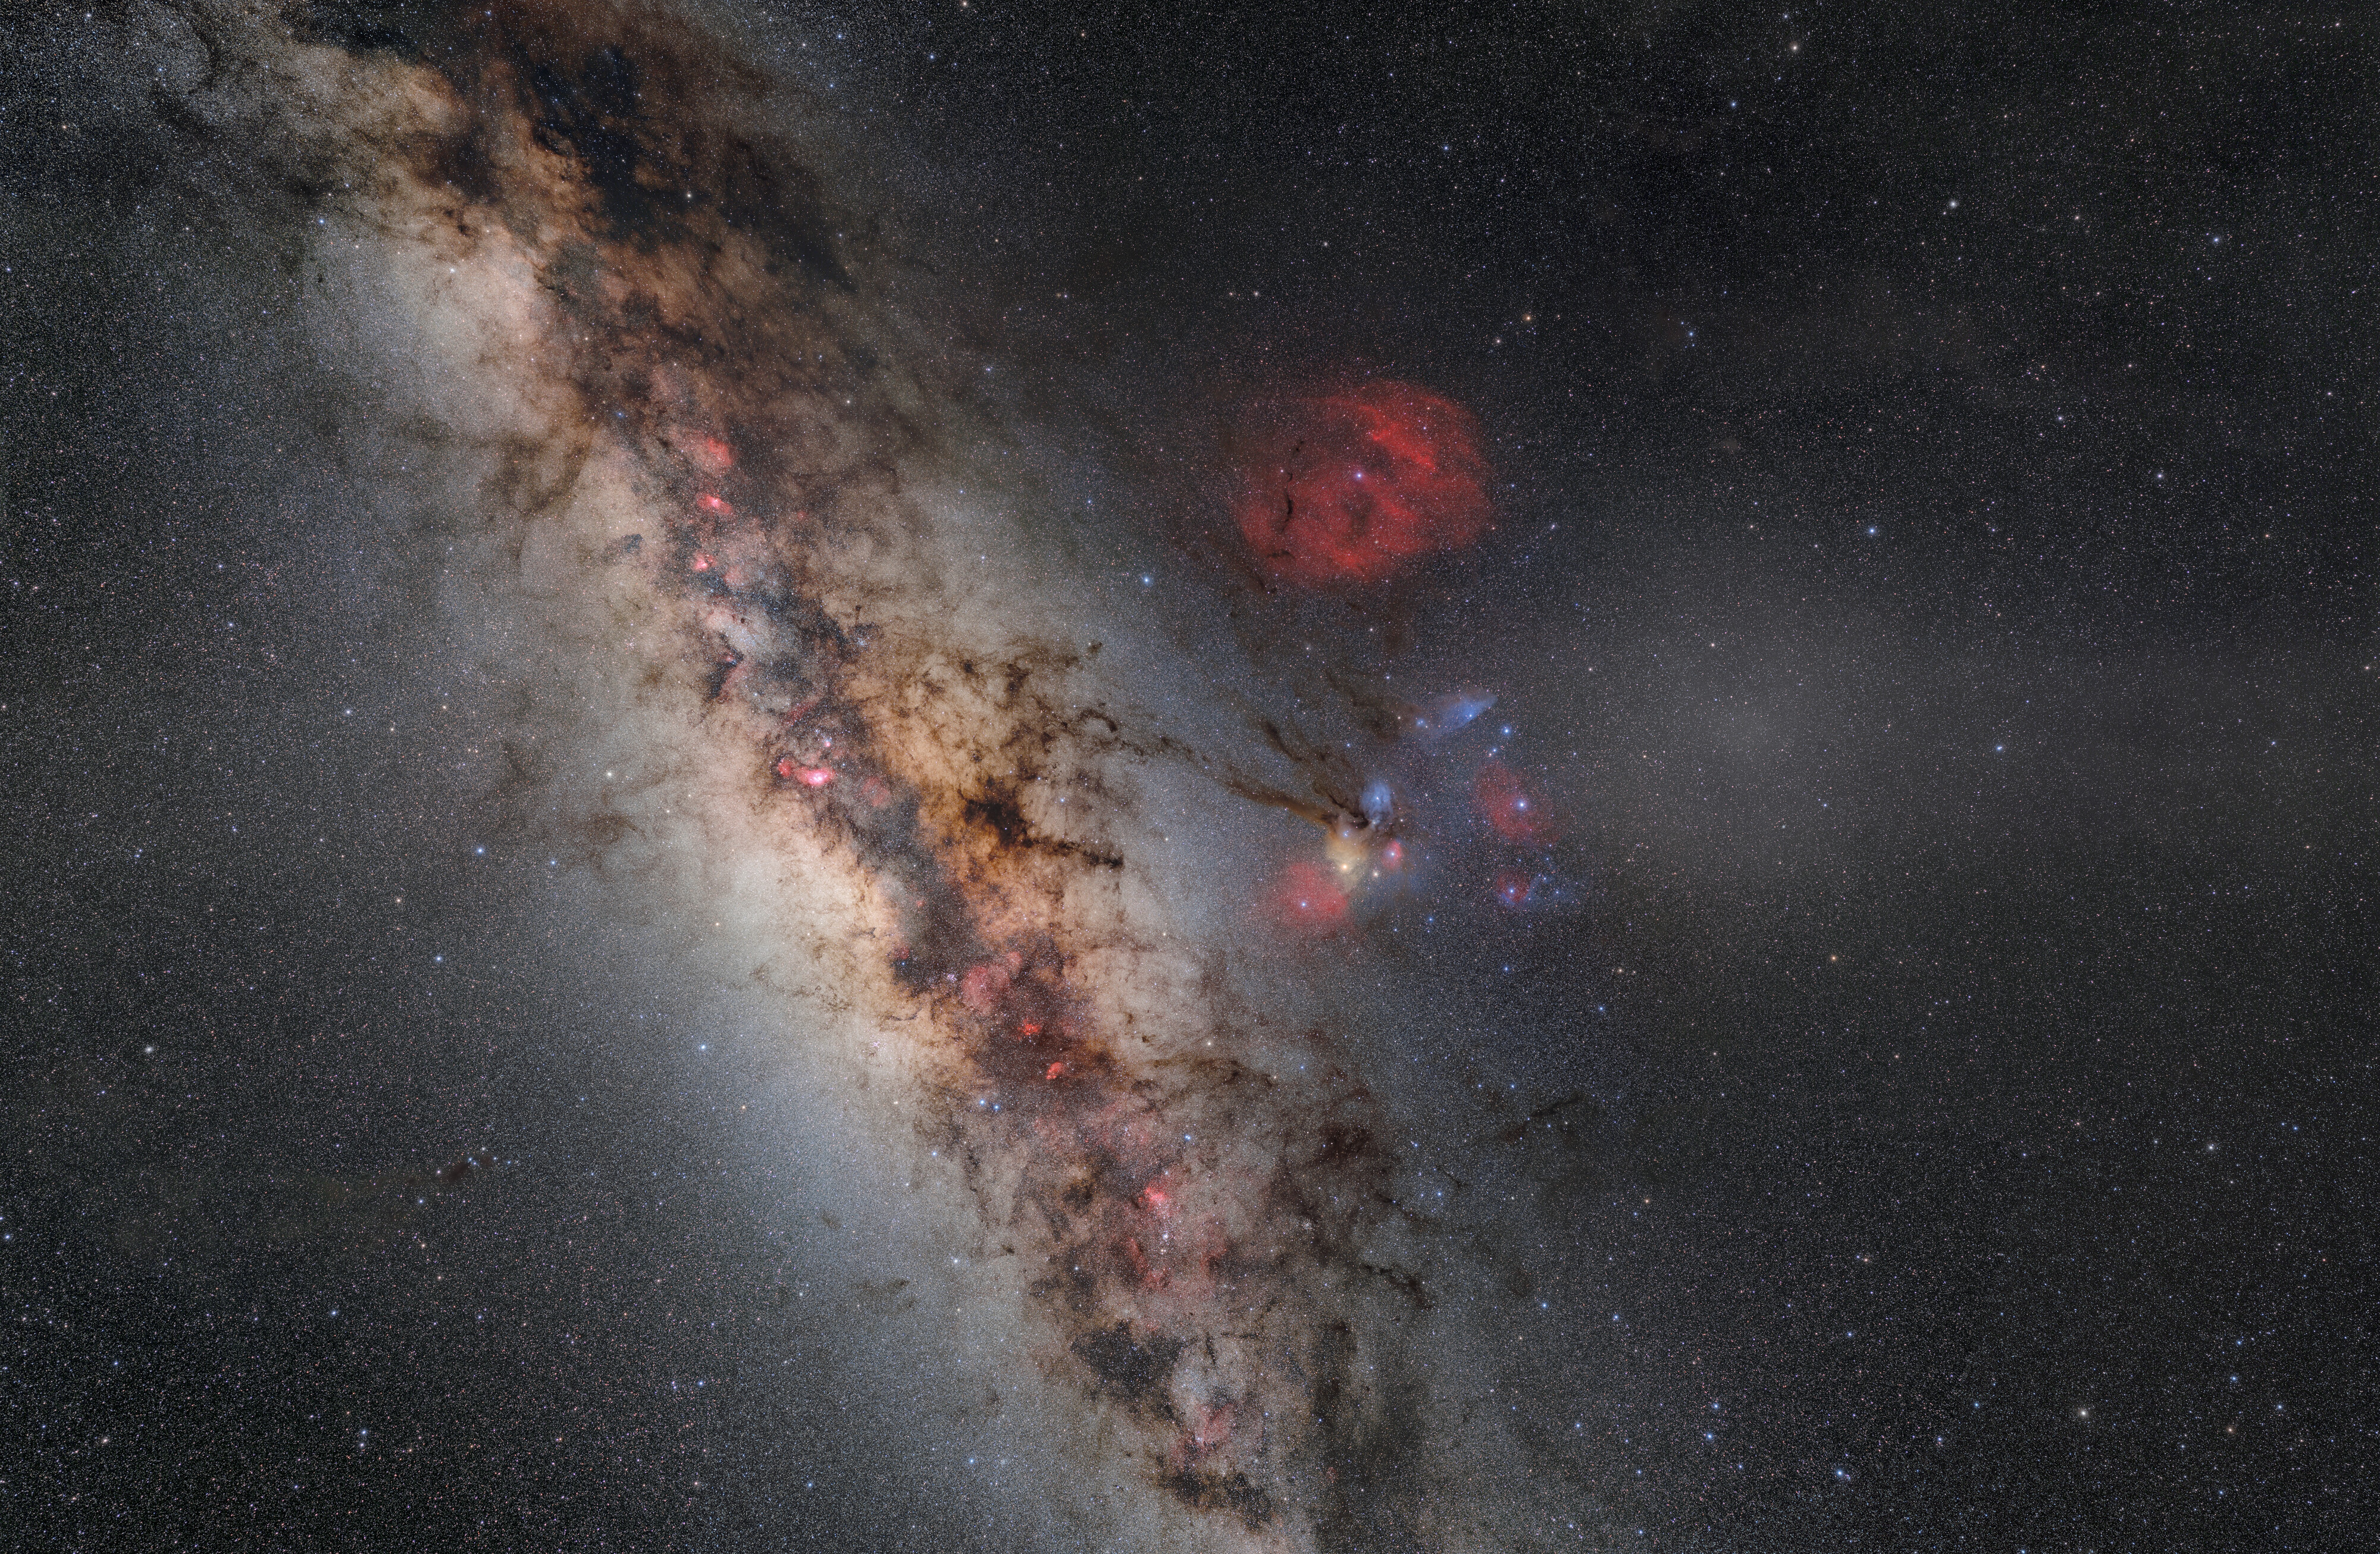

Coloring the Night

Looking past Earth’s brightly lit atmosphere, incredibly brilliant and colorful celestial objects exist in the vast expanse of space. The Milky Way is the most conspicuous of these nighttime objects, captured here near Cerro Pachón in Chile, home to several facilities operated by NSF NOIRLab, including half of the International Gemini Observatory, the SOAR Telescope and Vera C. Rubin Observatory. The Milky Way’s luminous disk is partially obscured by the interstellar clouds of dust known as the Great Rift. Some of the rift’s dark nebulae fragments appear to stretch into the nearby neighborhood of nebulae. The small grouping of colors is known as the Rho Ophiuchi cloud complex, a dynamic bunch made of reflection nebulae, scattering bright blue and yellow hues from nearby stars, and emission nebulae, diffusing the reddish glow of hot hydrogen gas. Hidden among this interstellar complex are the stars Rho Ophiuchi itself and the ‘heart’ of Scorpius, Antares. ‘Above’ this vibrant group is a much larger deep red emission nebula known as Sh2-27, surrounding the star Zeta Ophiuchi.

The diffuse light to the right of the center is the gegenschein, which is caused by sunlight that is scattered back from dust particles in the outer Solar System. The dust that produces the zodiacal light and Gegenschein comes from a variety of sources, including comet tails and asteroid collisions.

This 170-megapixel photo was taken as part of the recent NOIRLab 2022 Photo Expedition to all the NOIRLab sites. Explore the details of the image with the zoom feature.

Credit: NOIRLab/NSF/AURA/ P. Horálek (Institute of Physics in Opava)